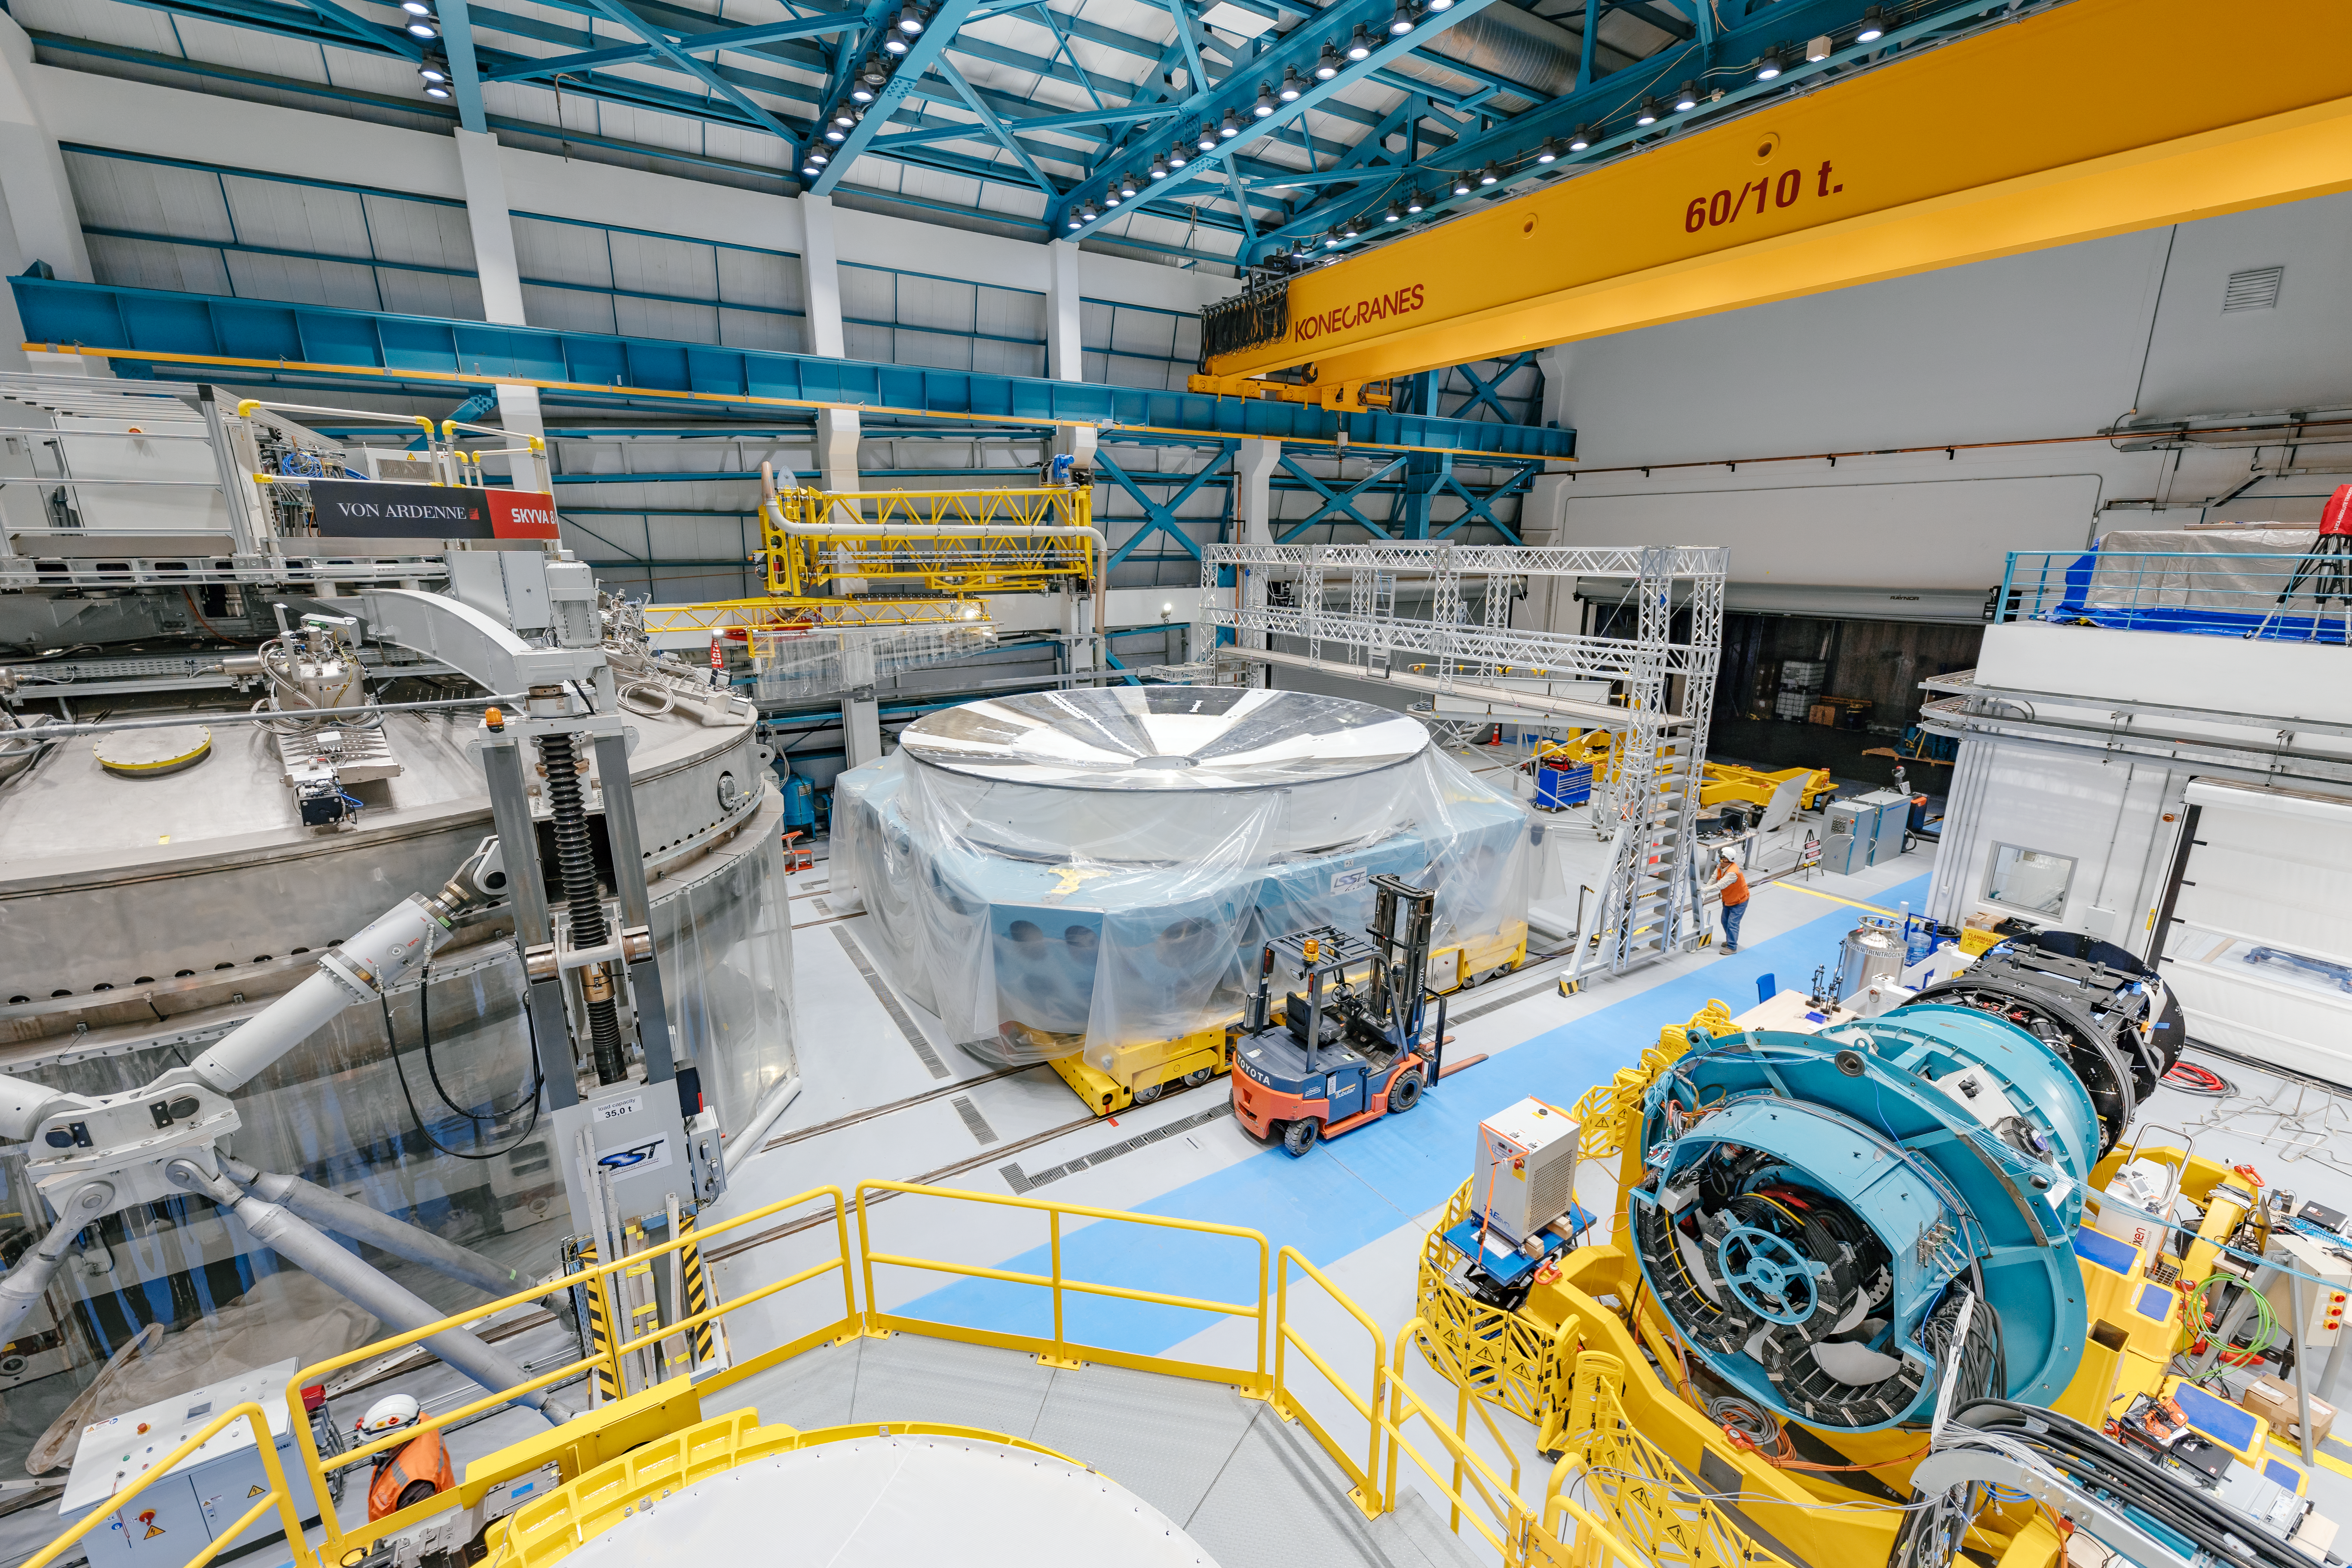

Rubin Observatory Service/Maintenance Floor

Rubin Observatory's Service & Maintenance Floor (Level 3) on Cerro Pachón in Chile.

From left to right are: the coating chamber, the Primary/Tertiary Mirror (M1M3) cell, and the LSST Camera surrogate.

Credit: NOIRLab/AURA/NSF/ T. Slovinský